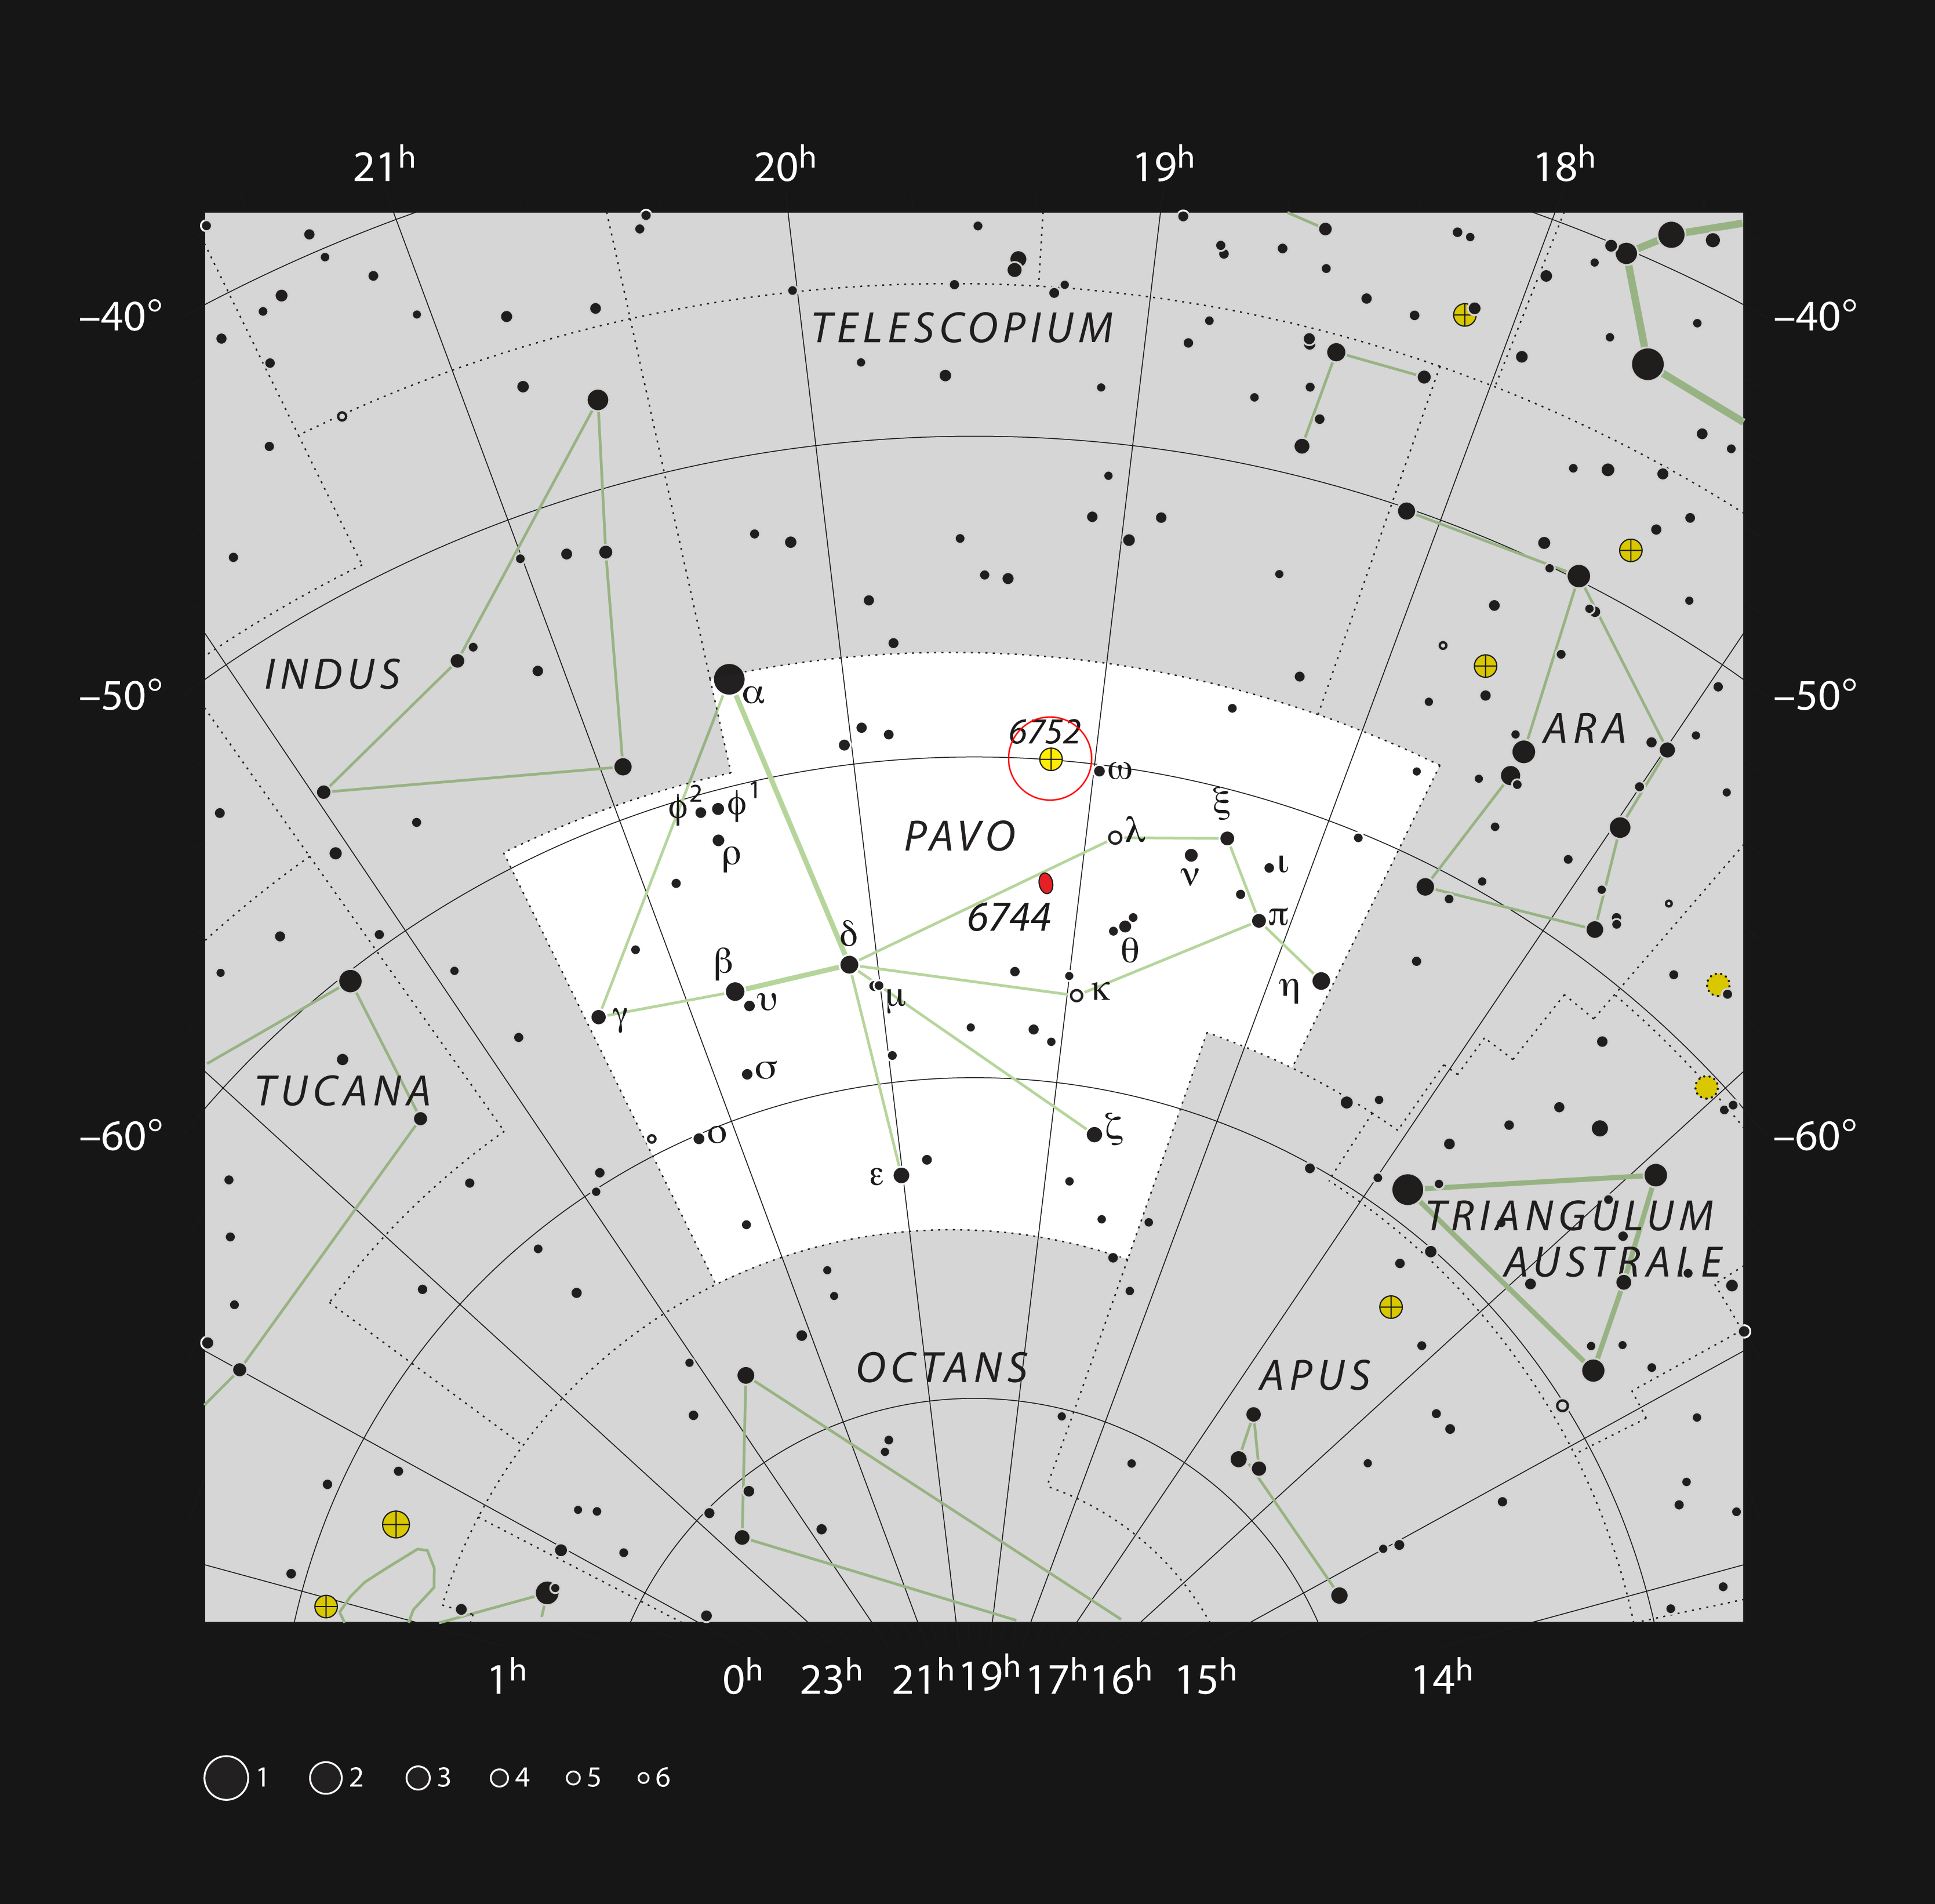

The globular star cluster NGC 6752 in the constellation of Pavo

This chart shows the location of the globular star cluster NGC 6752 in the southern constellation of Pavo (The Peacock). All the stars visible with the unaided eye on a clear and dark night are shown and NGC 6752 is marked with a red circle. Studies of this cluster using ESO’s Very Large Telescope have unexpectedly revealed that many of the stars do not undergo mass-loss at the end of their lives.

Credit: ESO, IAU and Sky & Telescope